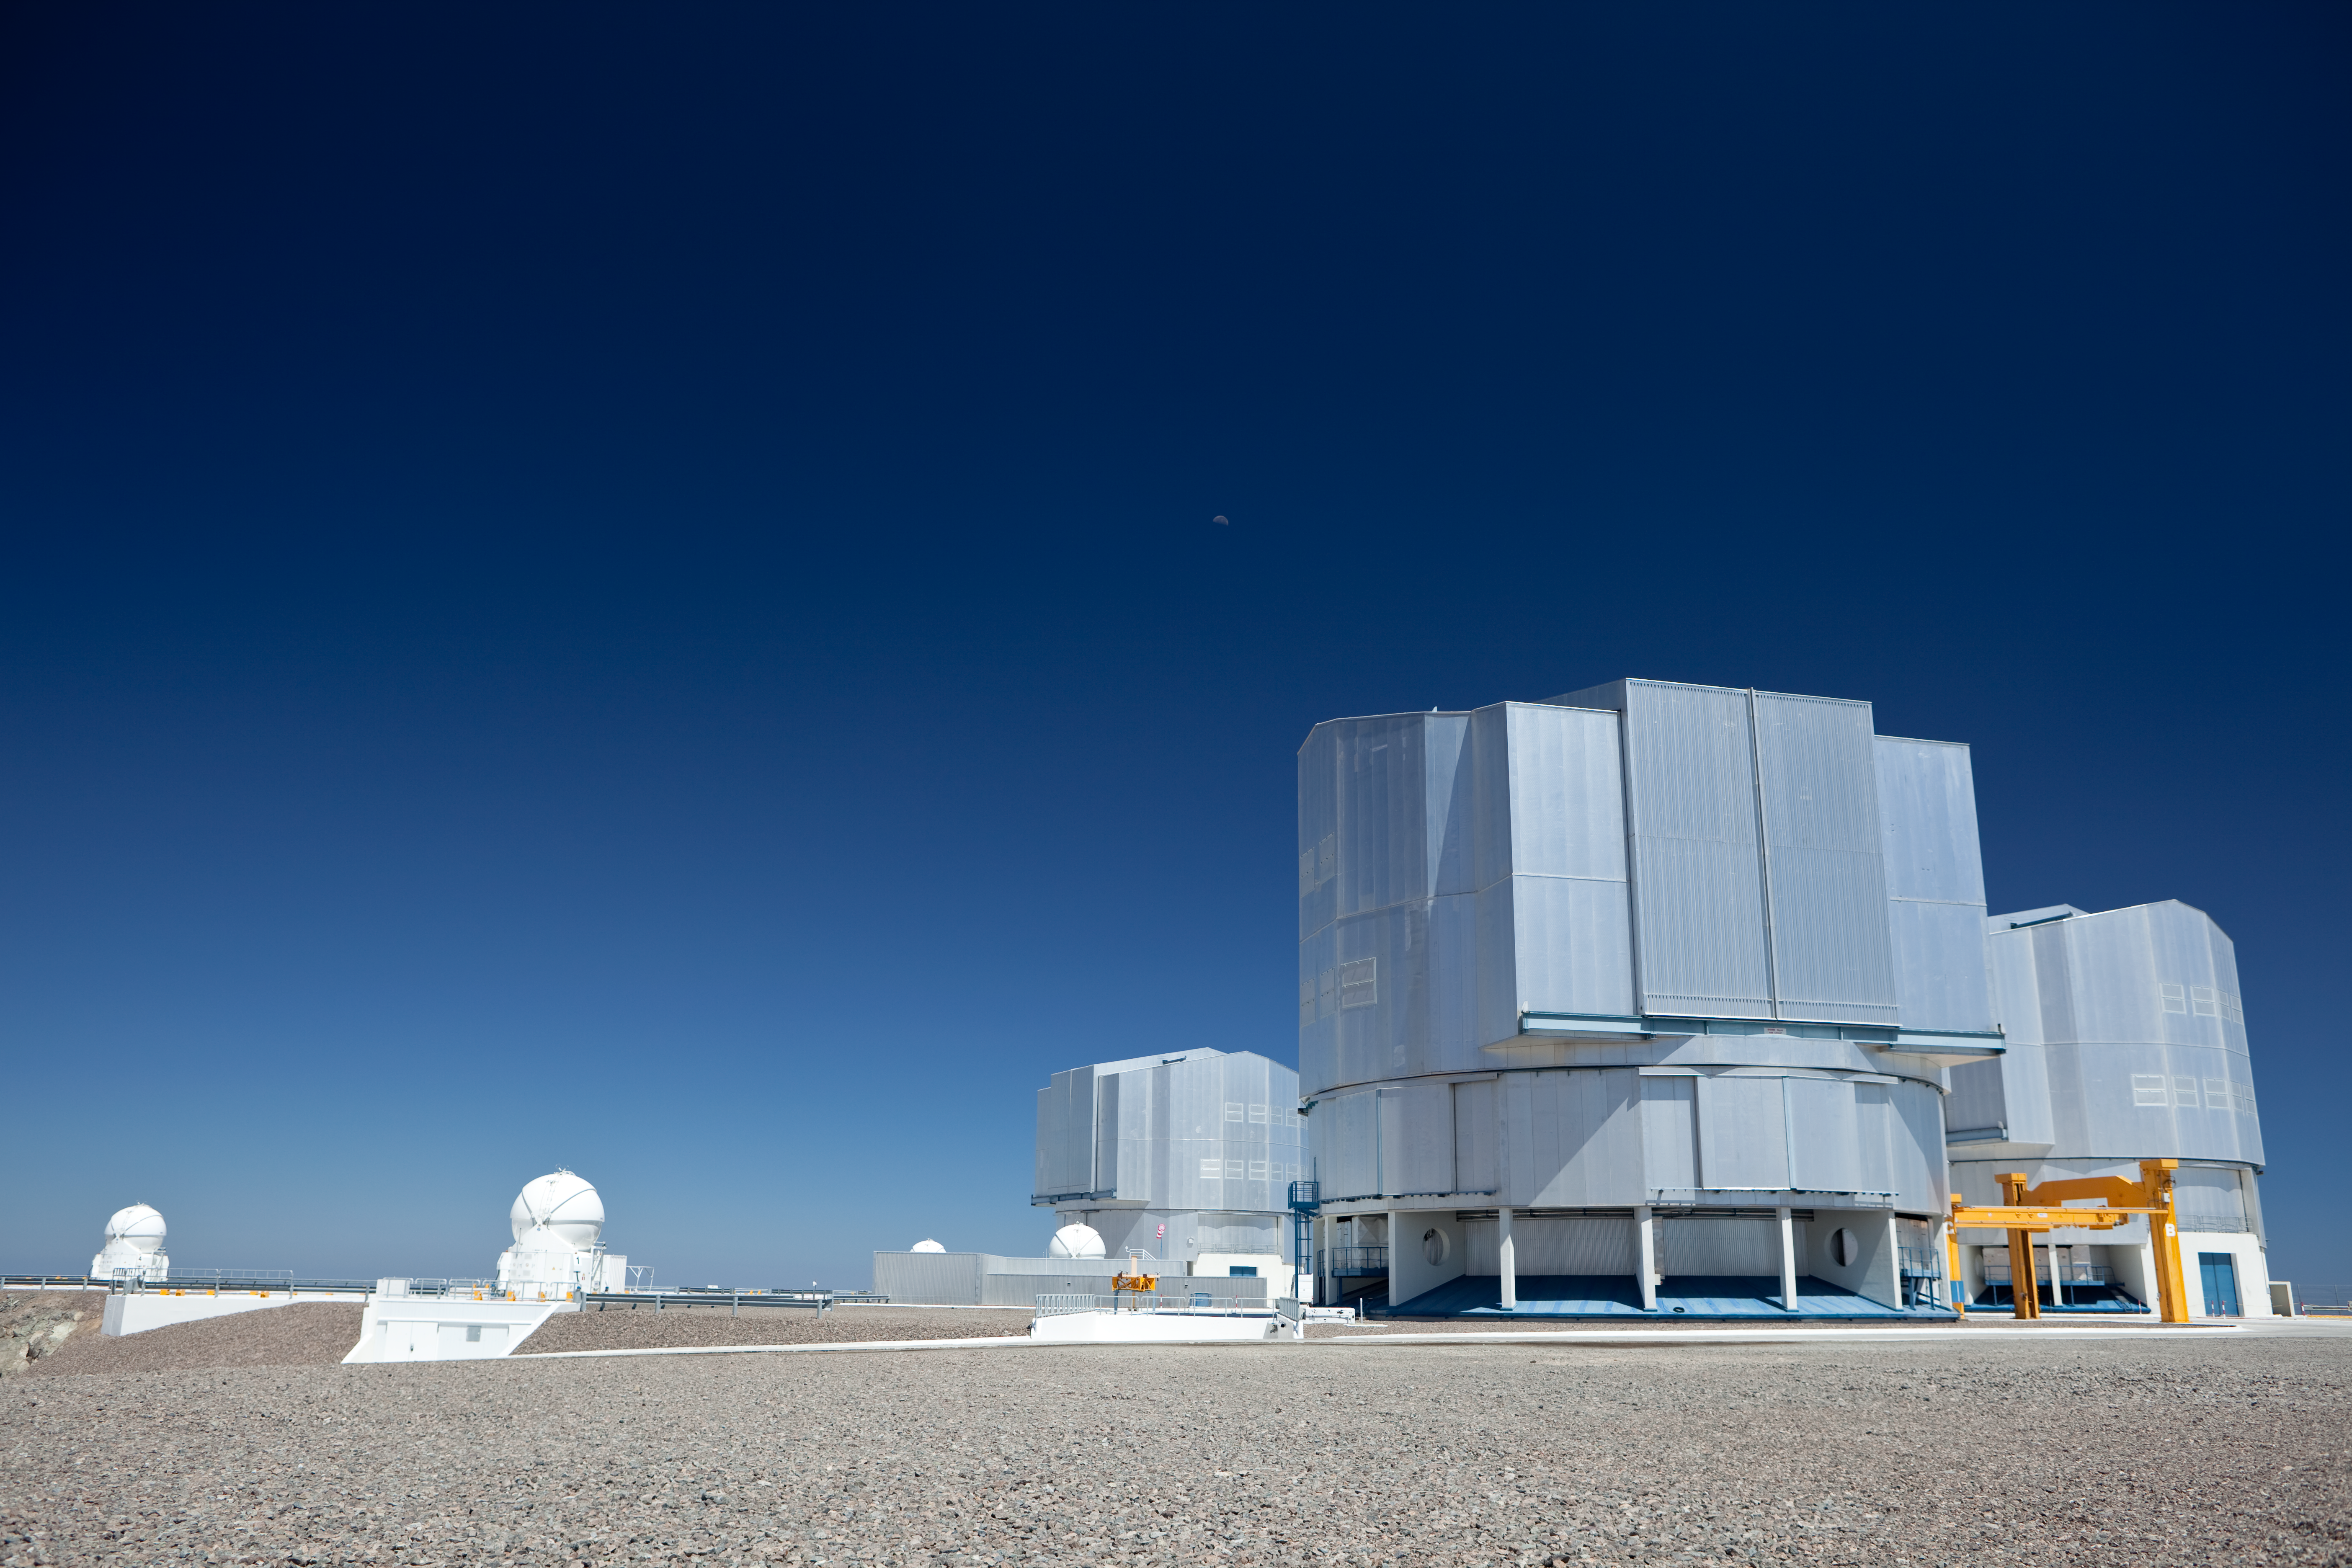

Big and bigger telescopes

Three of the nearly 40m-tall enclosures for the VLT (right) tower over the mobile Auxiliary Telescopes (ATs) at Paranal. All four of the ATs are visible here in this image obtained in March 2009.

Credit: ESO